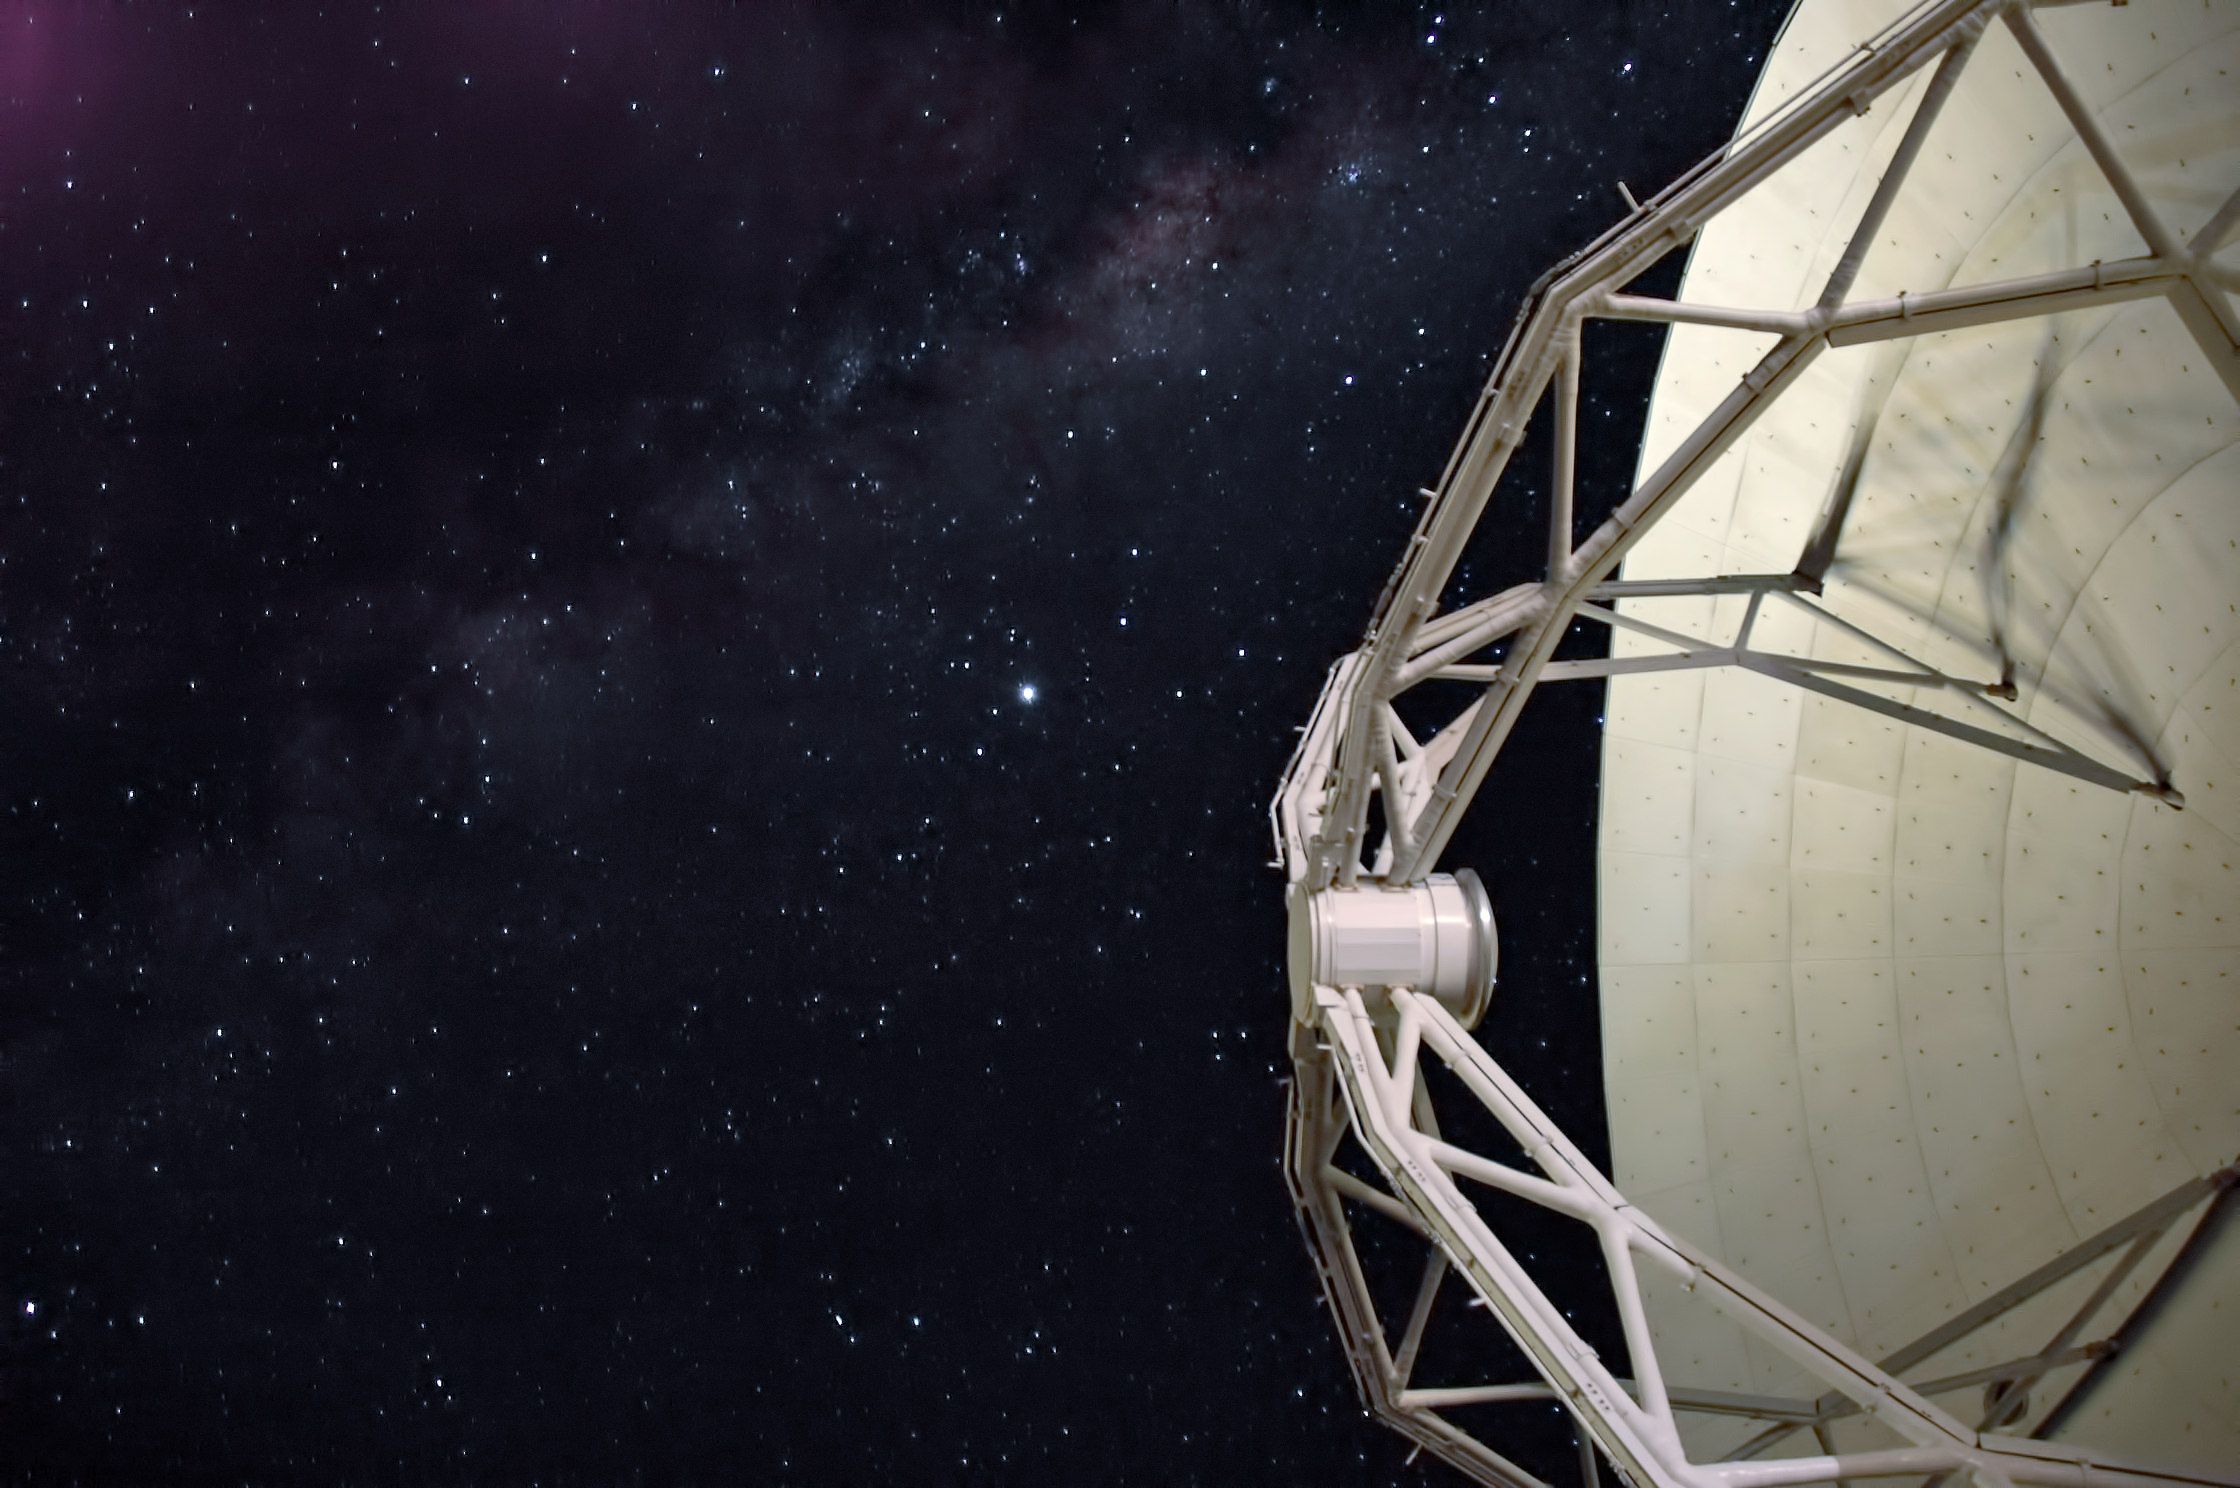

Antenna against the stars

One of the antennae that make up the Atacama Large Millimeter/submillimeter Array (ALMA) against a stunning, star studded, backdrop. The site of this huge array on the Chajnantor Plateau in the Chilean Andes is at an altitude of 5000 metres.

Credit: ESO